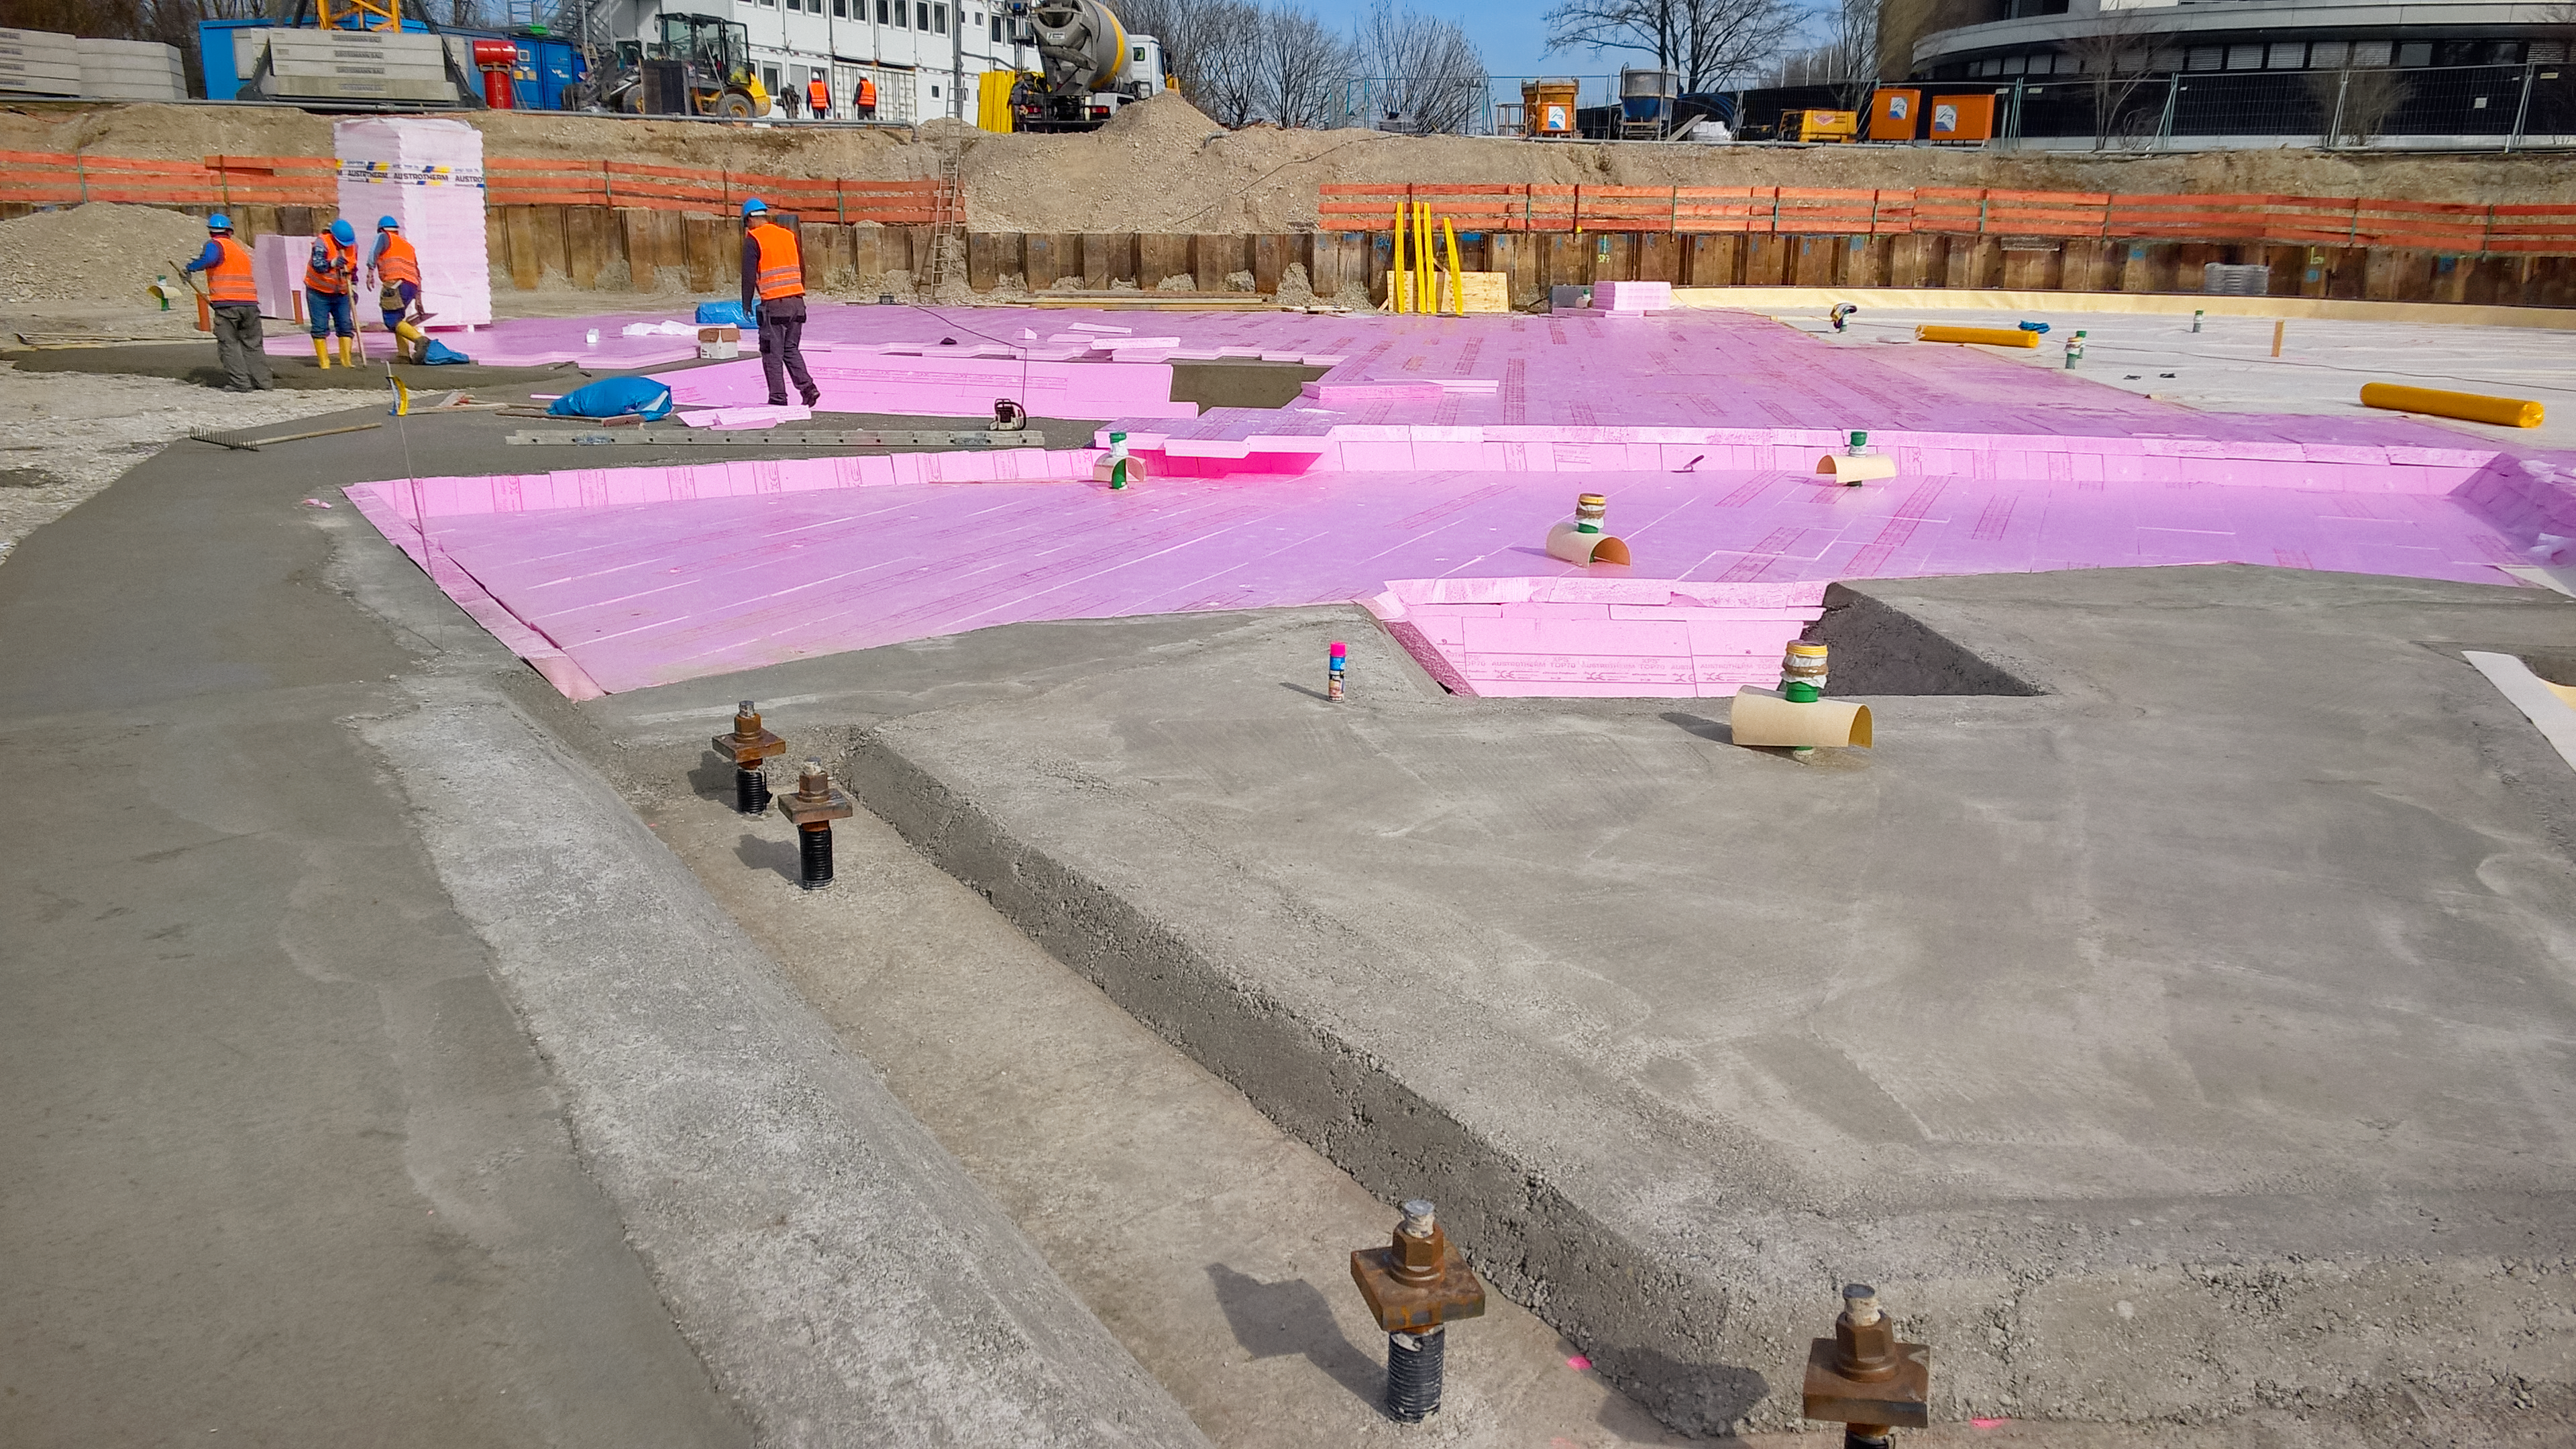

Laying the foundations

Photo taken during the construction of the ESO Supernova Planetarium & Visitor Centre.

Credit: ESO